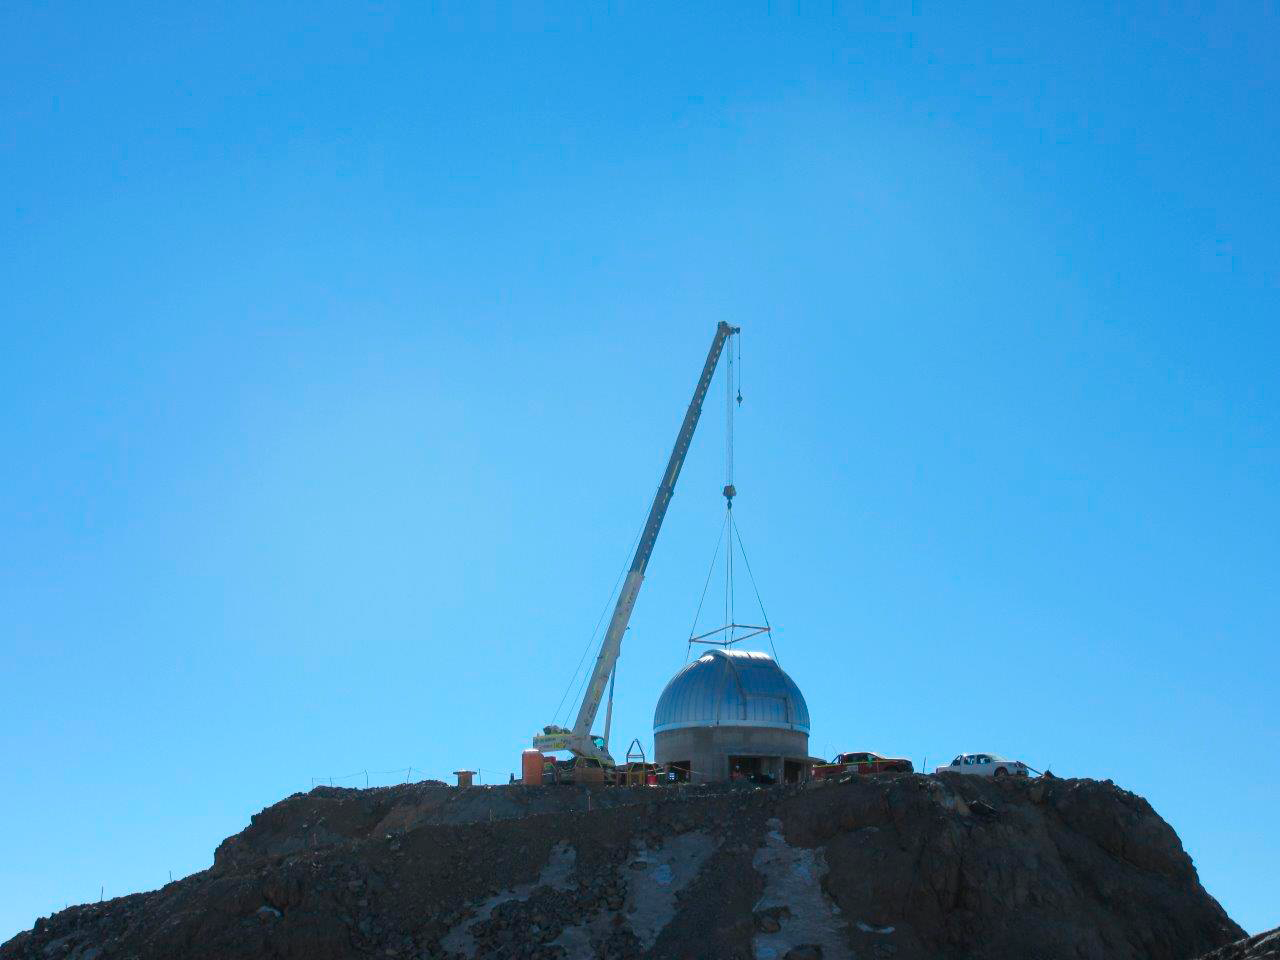

Ash Dome Installation

The Ash Dome was safely lifted and installed on the Auxiliary Telescope this week.

Credit: Rubin Observatory/NSF/AURA